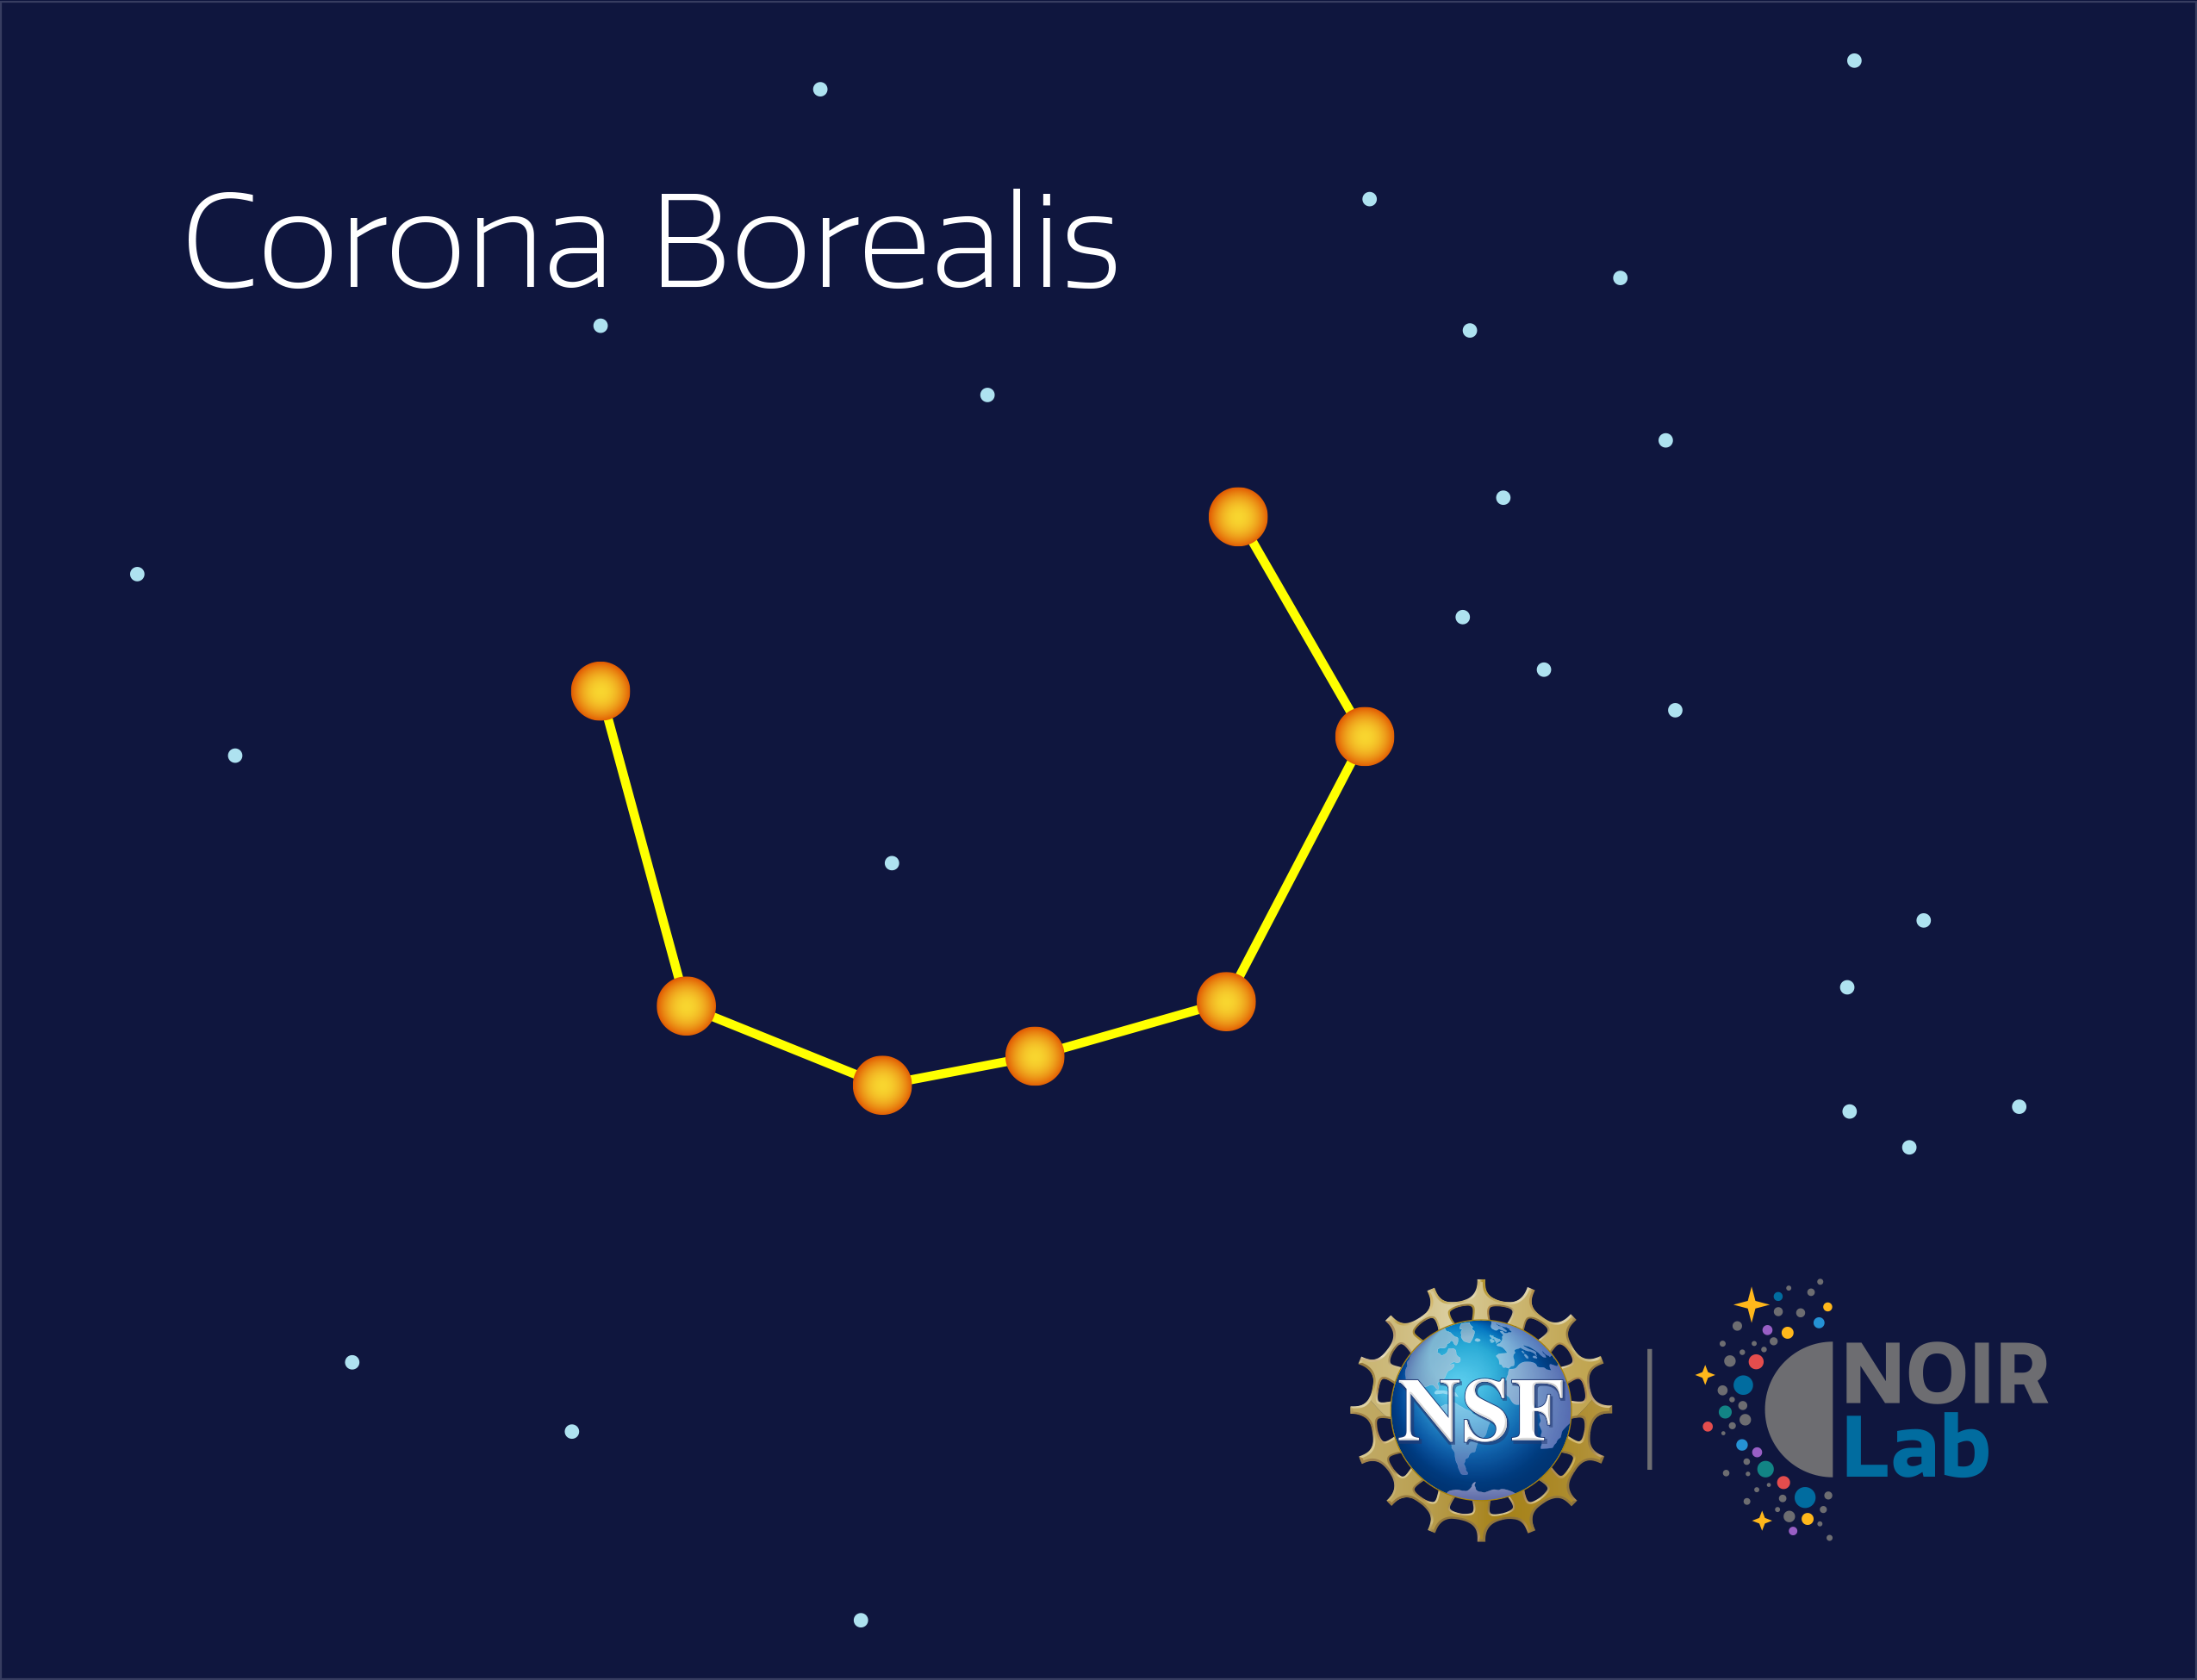

Corona Borealis

Credit: NOIRLab